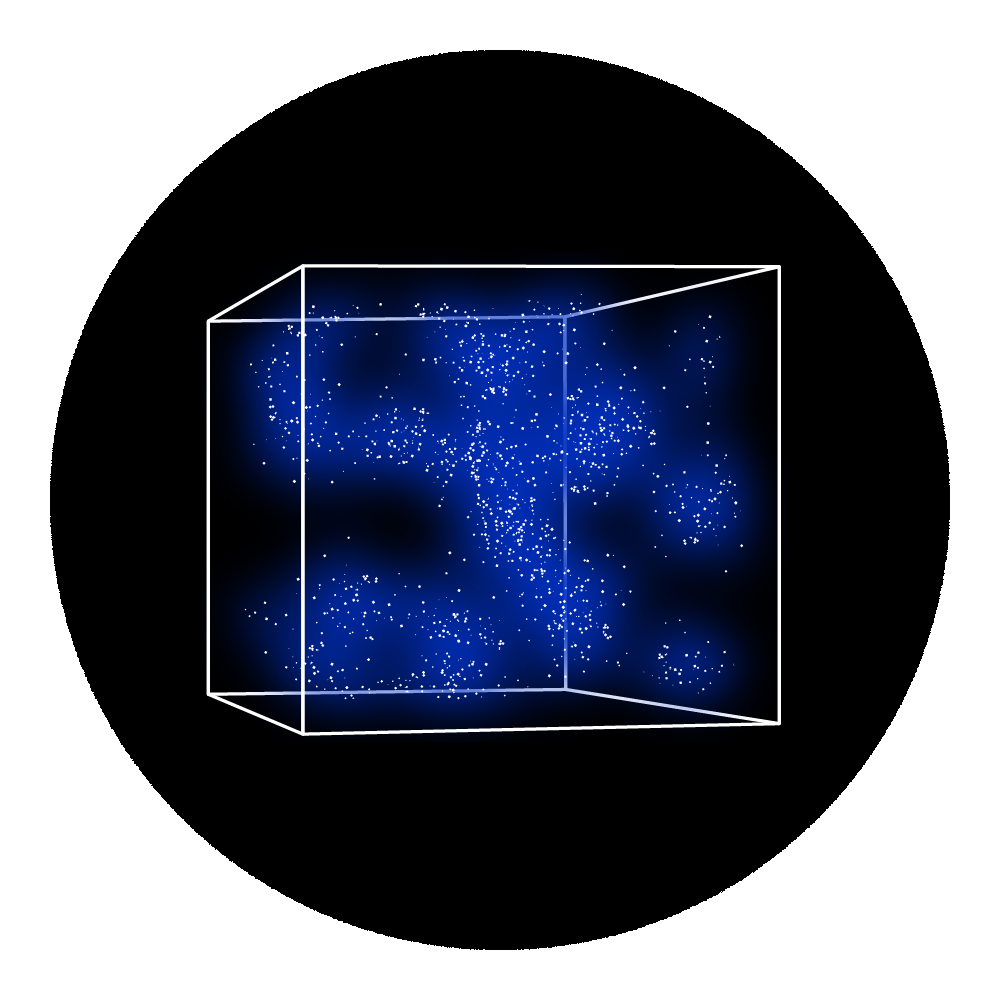

Rubin Investigation Icon: Exploring the Observable Universe

Exploring the Observable Universe investigation icon.

Credit: RubinObs/NOIRLab/SLAC/NSF/DOE/AURA